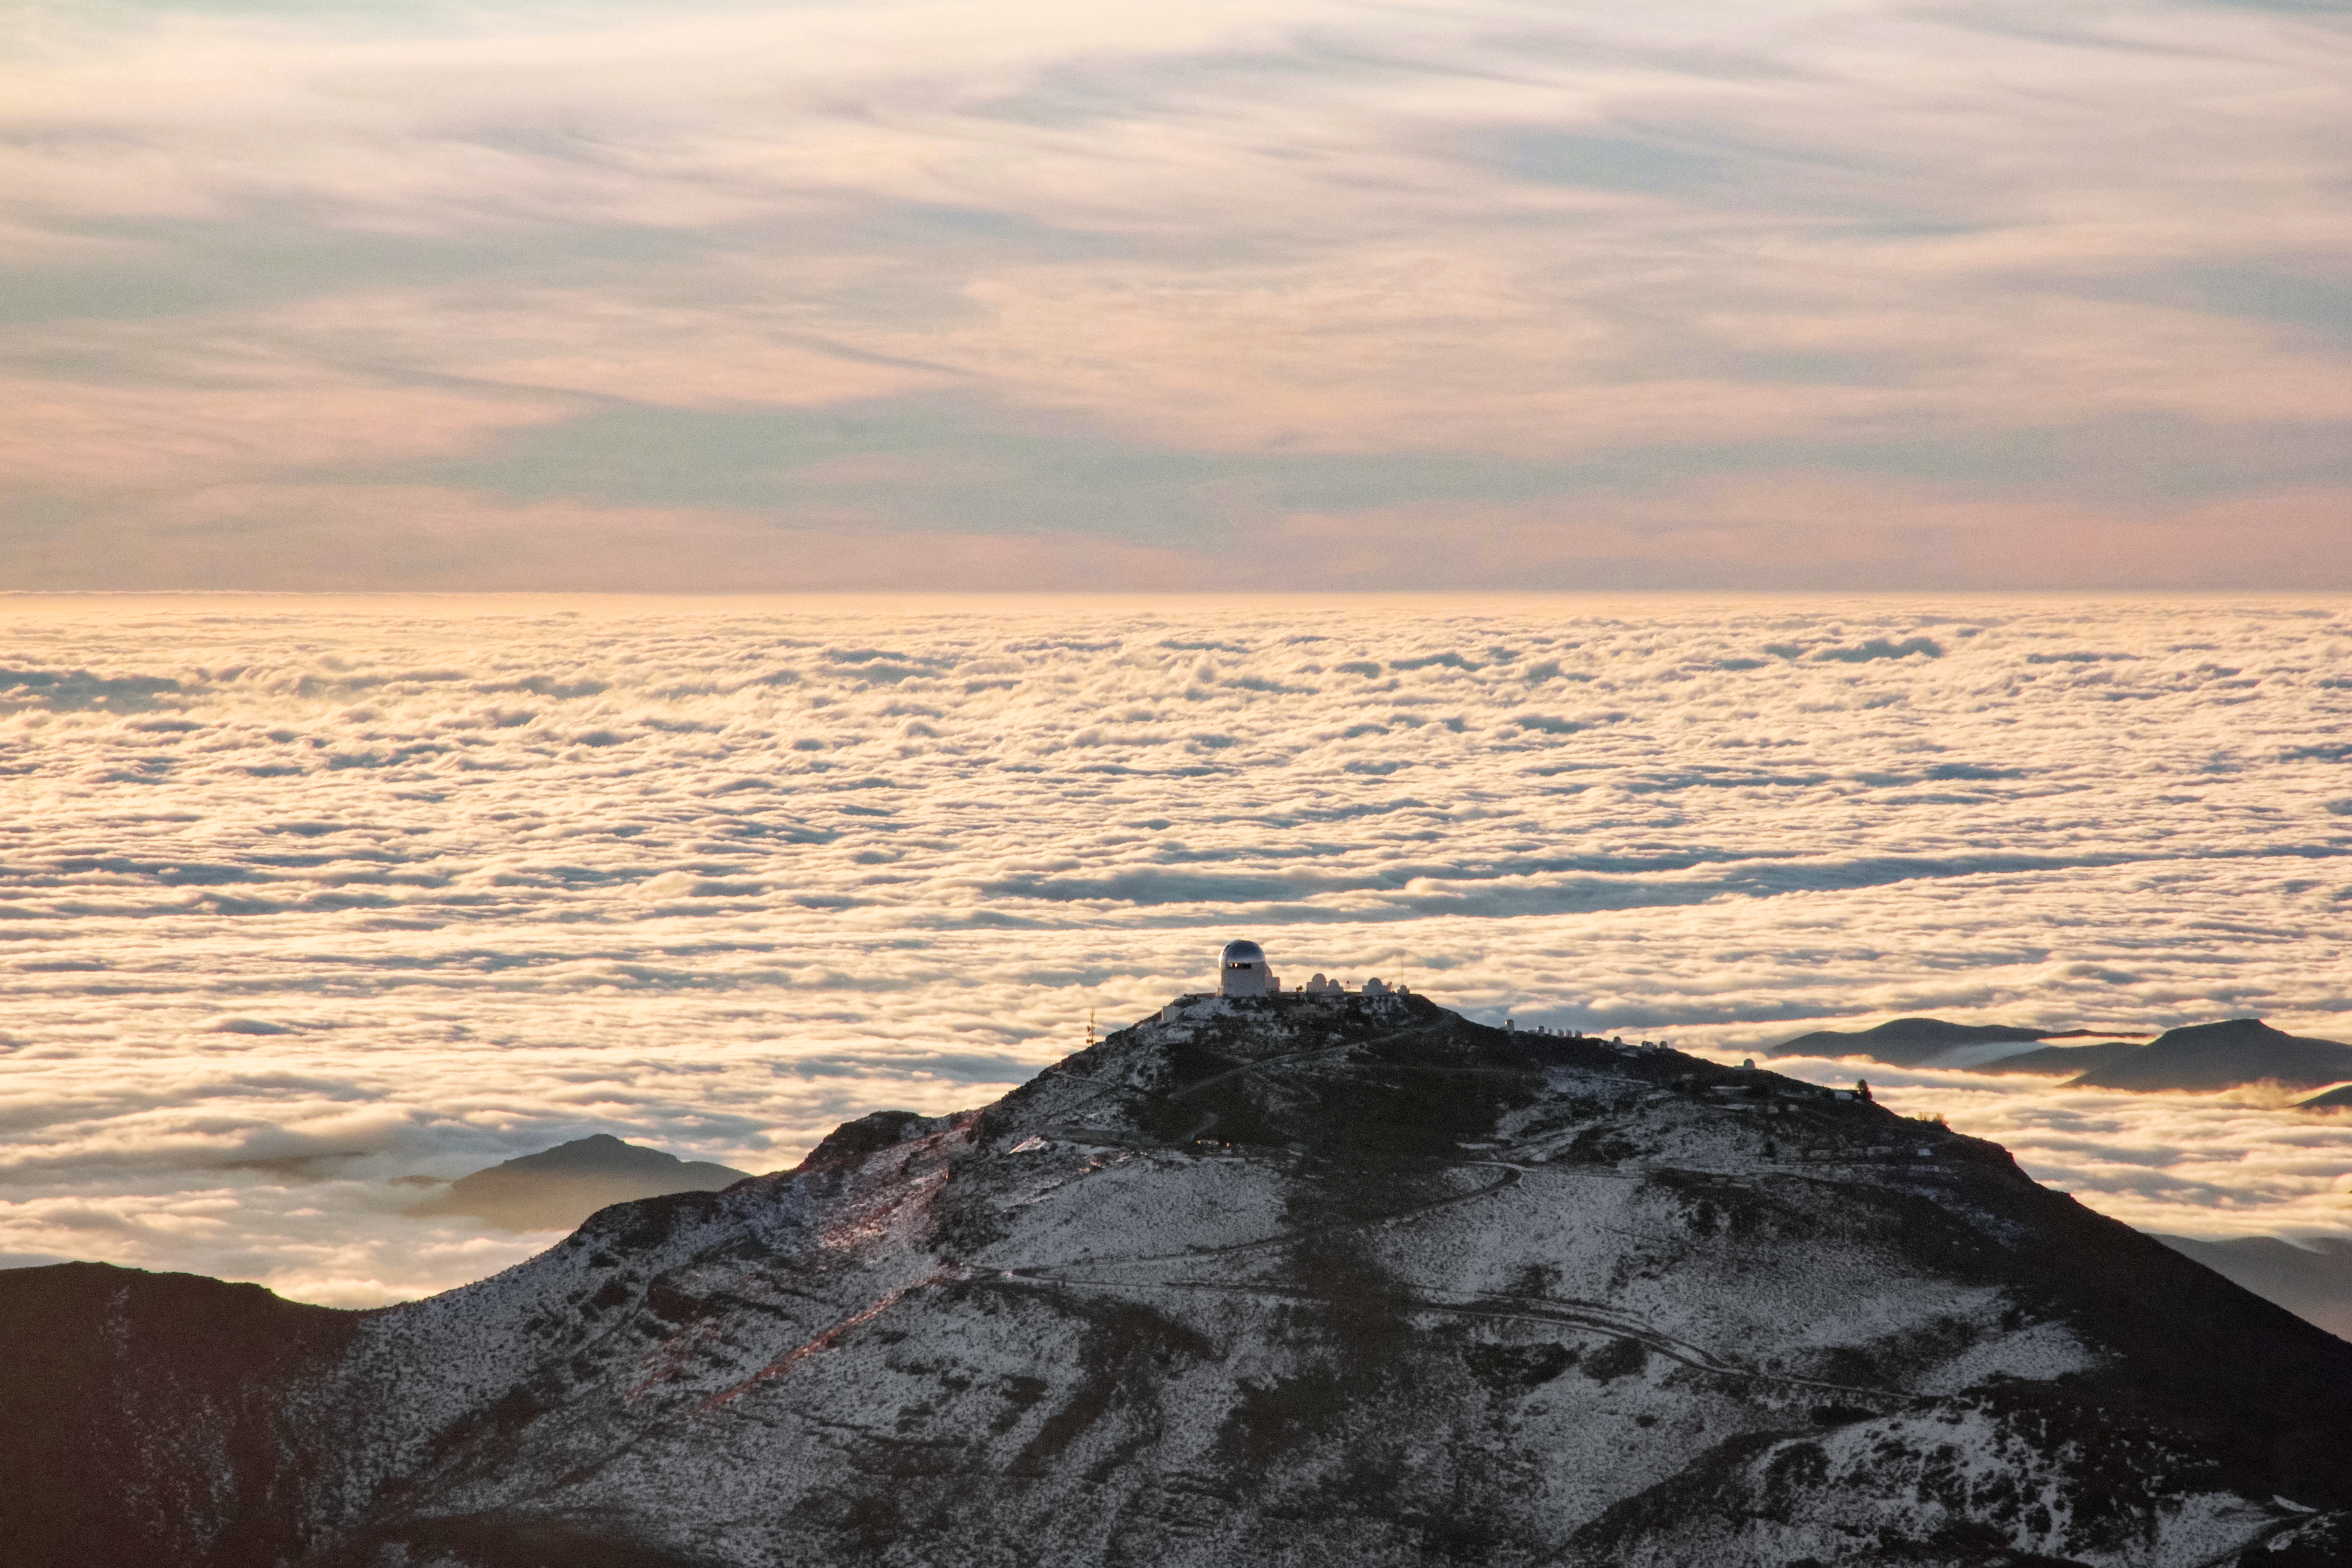

Snow view of NOIRLab Cerro Tololo from Cerro Pachon

NOIRLab Cerro Tololo Facilities cover by a recent snow, a view from Cerro Pachon summit.

Credit: CTIO/NOIRLab/NSF/AURA/Javier Fuentes